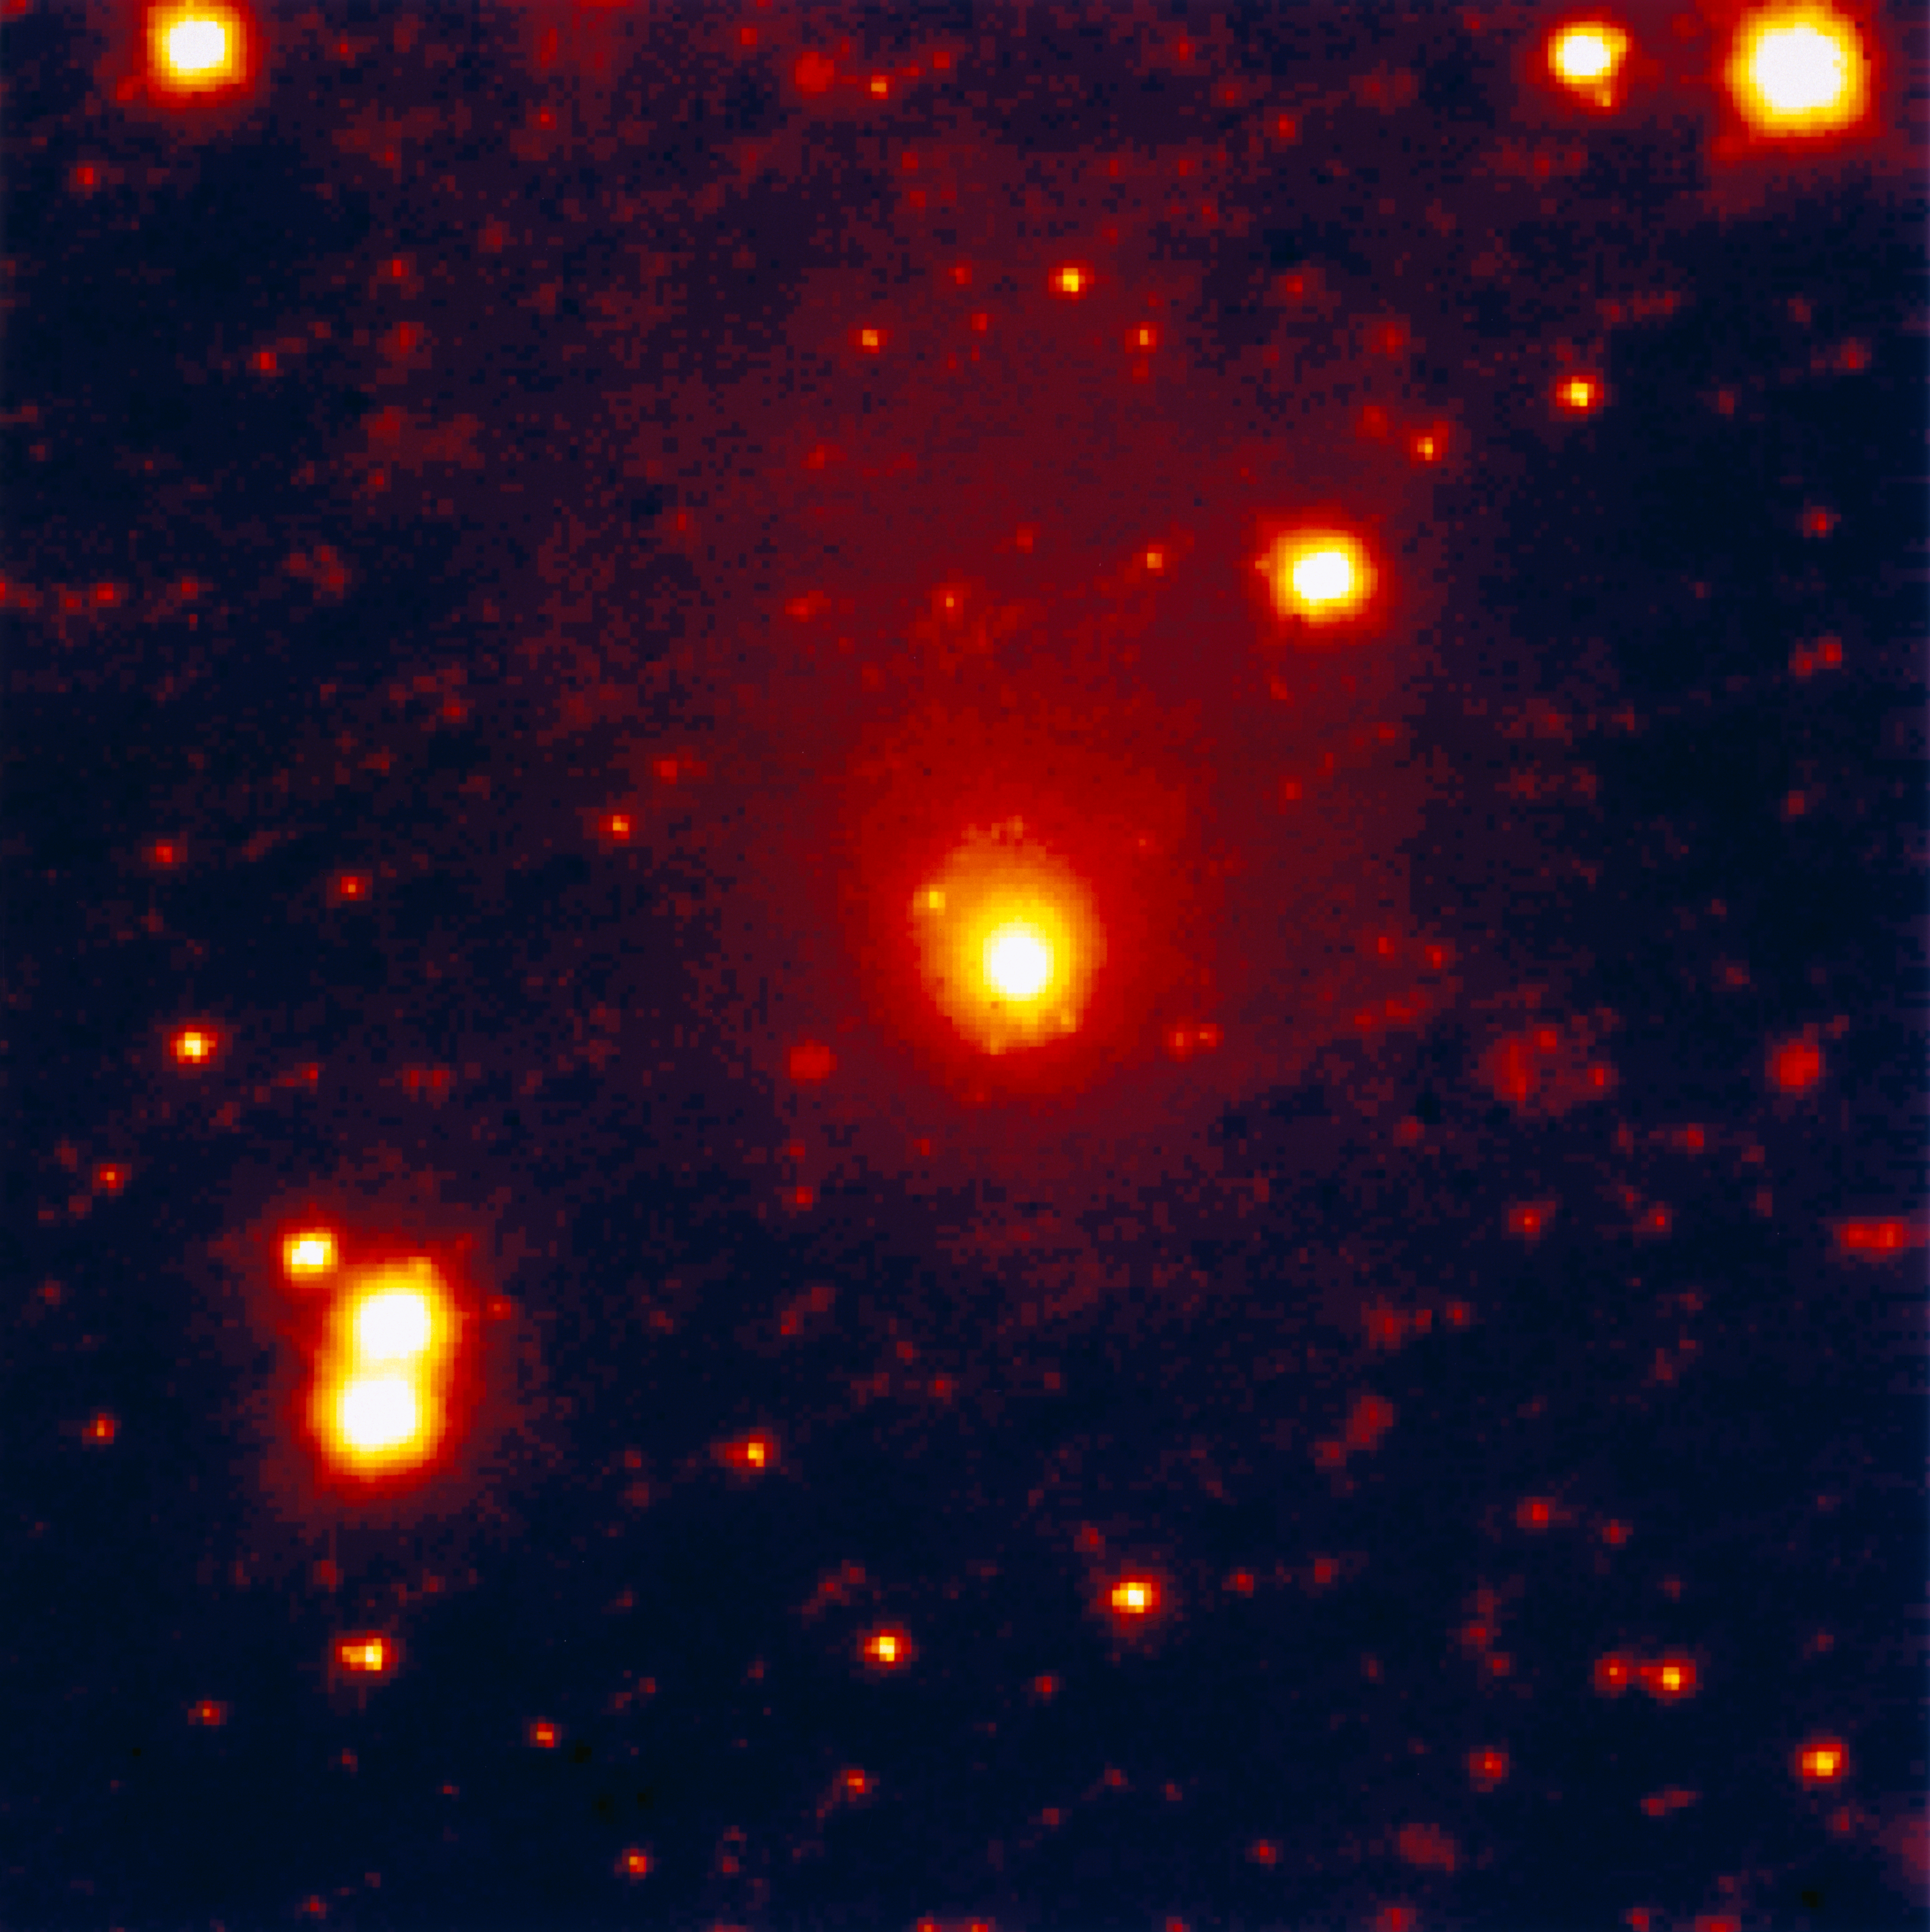

First infrared ESO image of comet Hale-Bopp

This false-colour image of the newly discovered comet Hale-Bopp was obtained by Chris Lidman and Patrice Bouchet on August 5, 1995, UT 03:30, with the MPI/ESO 2.2-metre telescope at the La Silla observatory. It was registered with the infrared-sensitive instrument IRAC2 on a 256x256 pixel Nicmos3 detector and through a J-band filtre (wavelength centered at 1.5 micron) during an 8-minute exposure. The scale is 0.52 arcsec/pixel and the field of the image covers 2.2 x 2.2 arcminutes. The atmospheric seeing was 0.8 arcsecond. North is up and east is to the left.

Credit: ESO